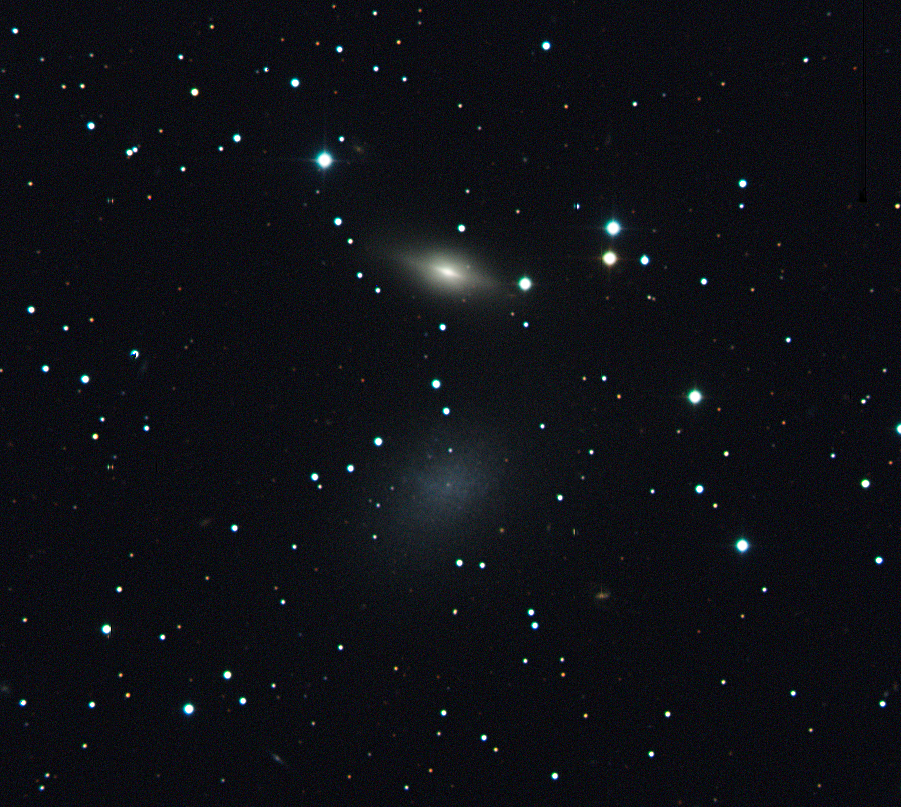

The overlooked dwarf and its apparent companion

Colour image of the two galaxies NGC 5011B (top) and NGC 5011C (bottom blue galaxy). NGC 5011C is a dwarf galaxy located in the Centaurus A group, while its companion on the sky is in fact an S0 galaxy, located 12 times further away and belonging to the Centaurus cluster of galaxies. The composite image is based on data obtained with the EFOSC2 instrument on the ESO 3.6-metre telescope at the La Silla Observatory in three different wavebands (B, V, and R). The total integration time is 3 minutes. The field of view is about 5 x 4.5 arcmin. North is up, East to the left.

Credit: ESO